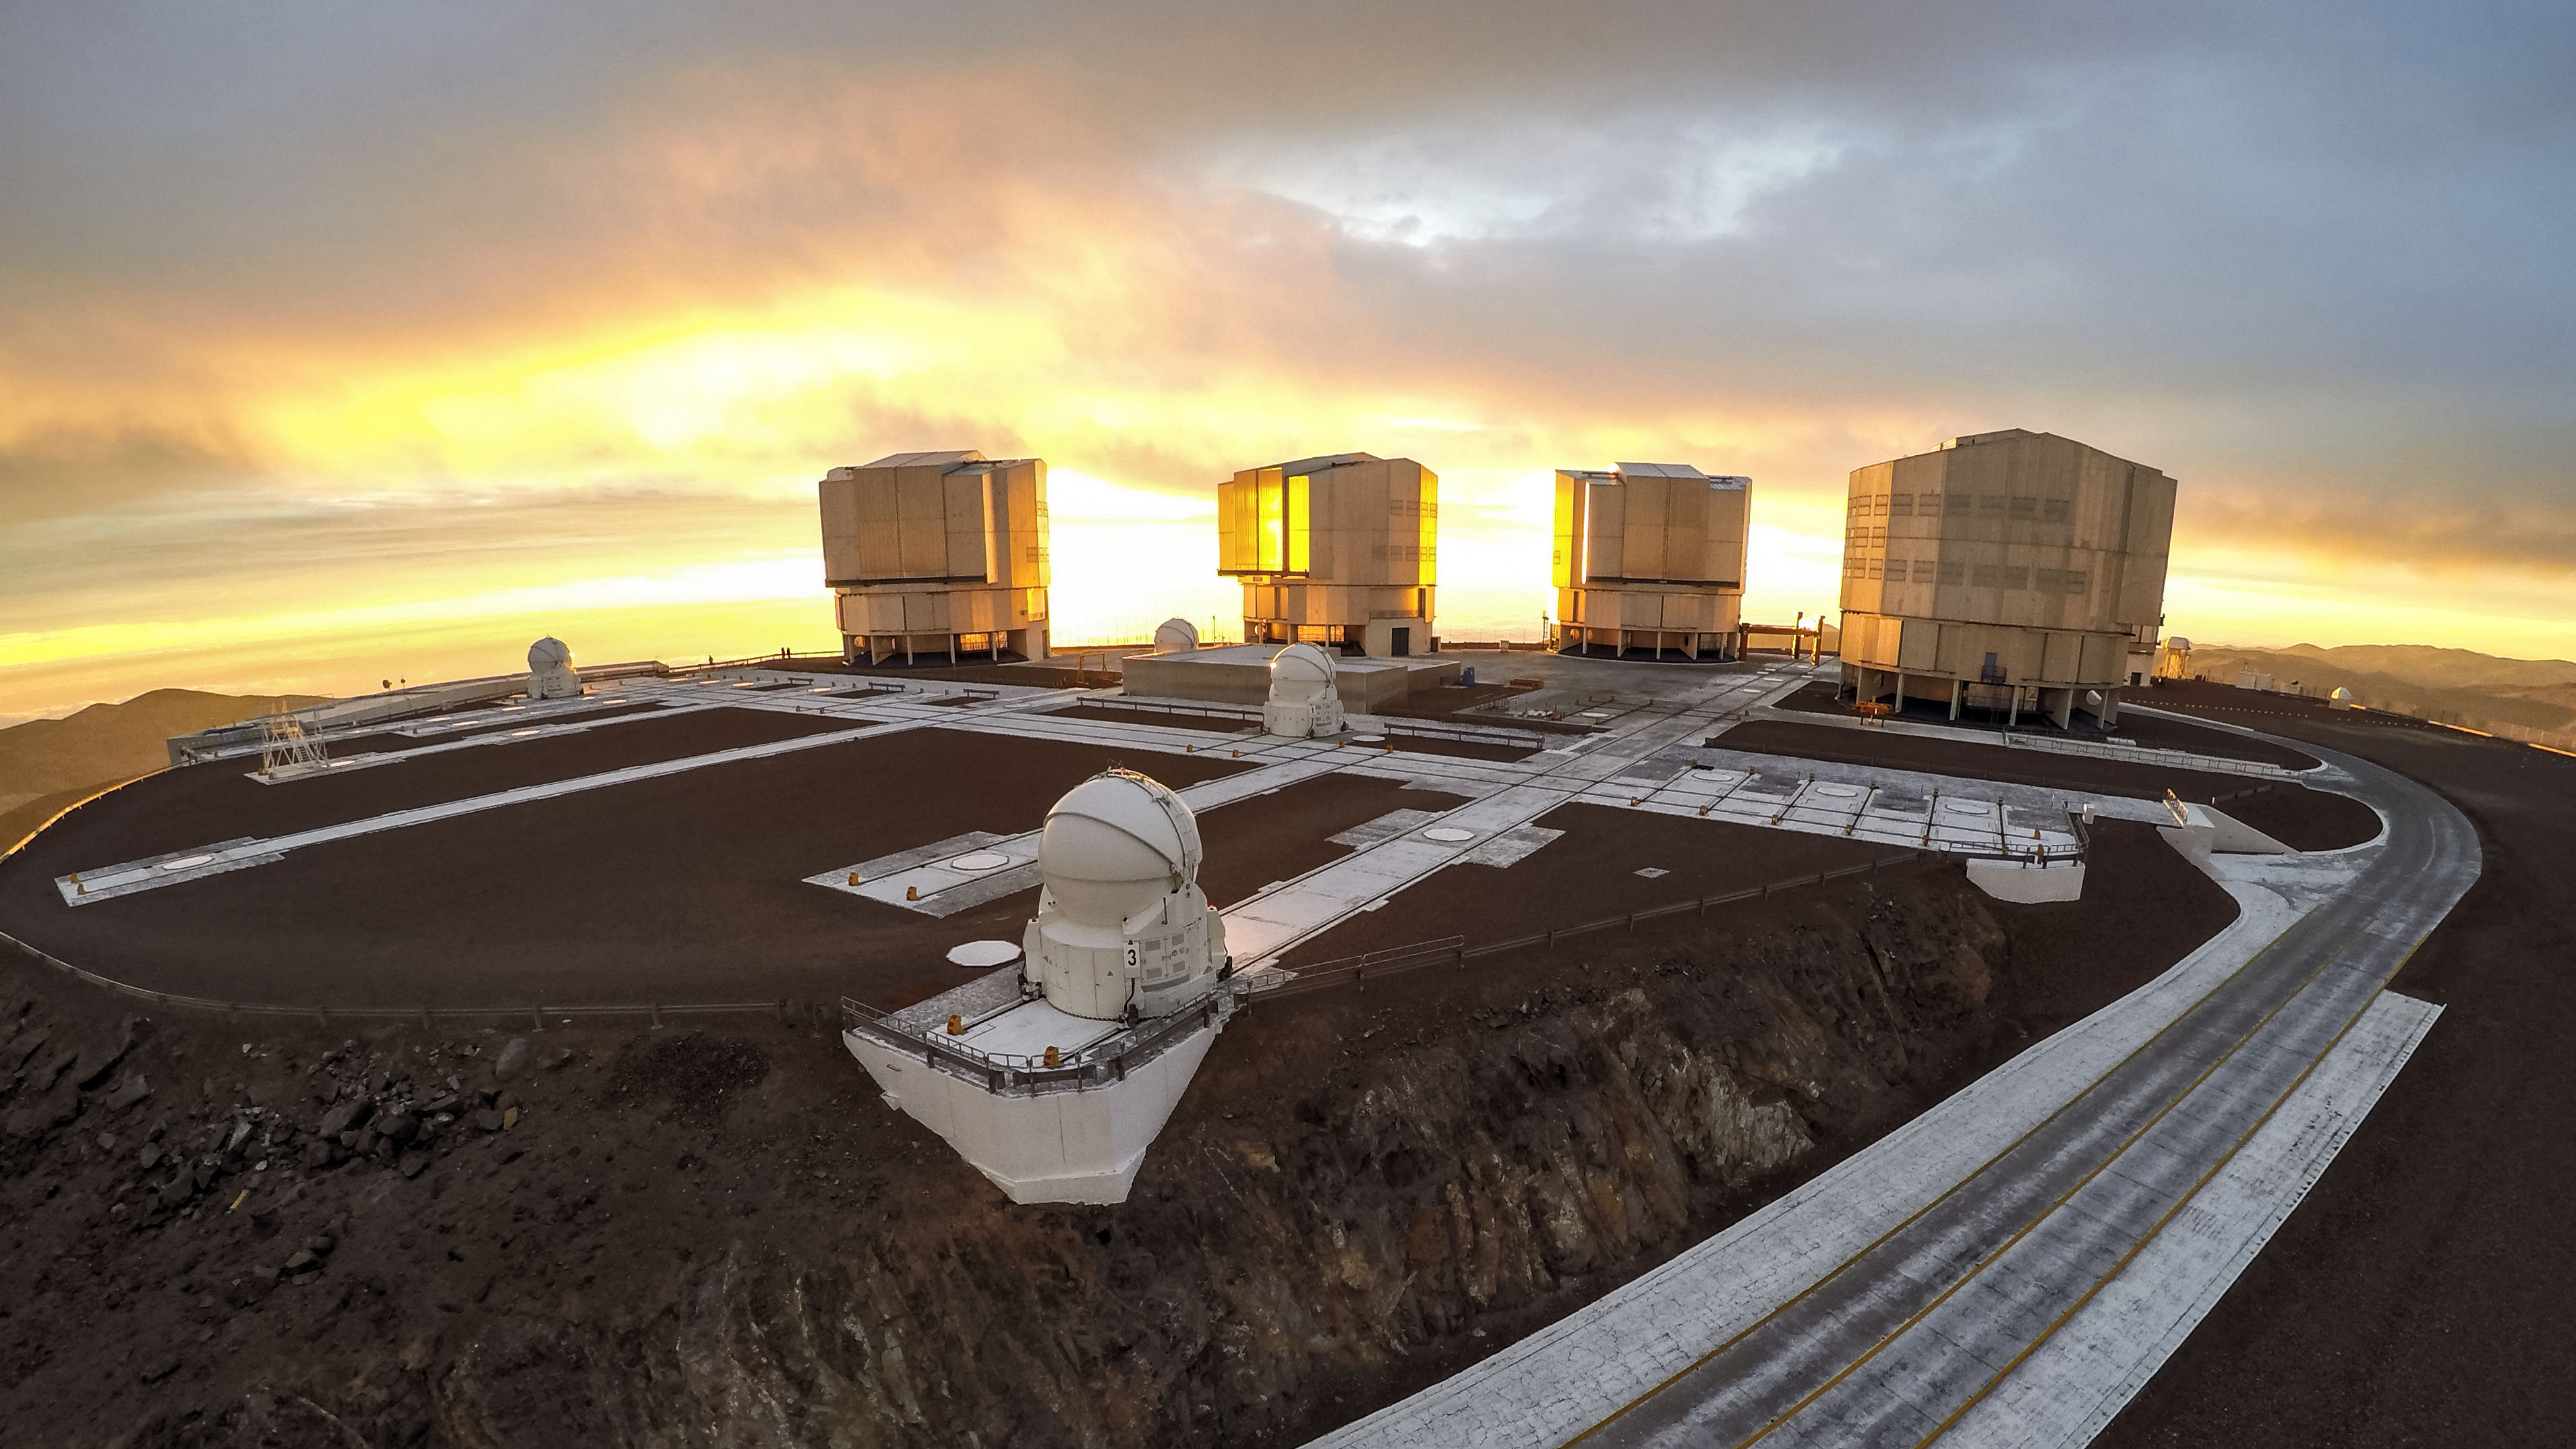

Luminous VLT

ESO-operated Very Large Telescope (VLT) is based at the Cerro Paranal site in the Atacama Desert of northern Chile. It is the world's most advanced optical instrument, consisting of four Unit Telescopes with main mirrors of 8.2 metres diametre each, and four smaller Auxiliary Telescopes. The light of a beautiful sunset glows behind the cutting-edge telescopes.

Credit: M. Struik (CERN)/ESO